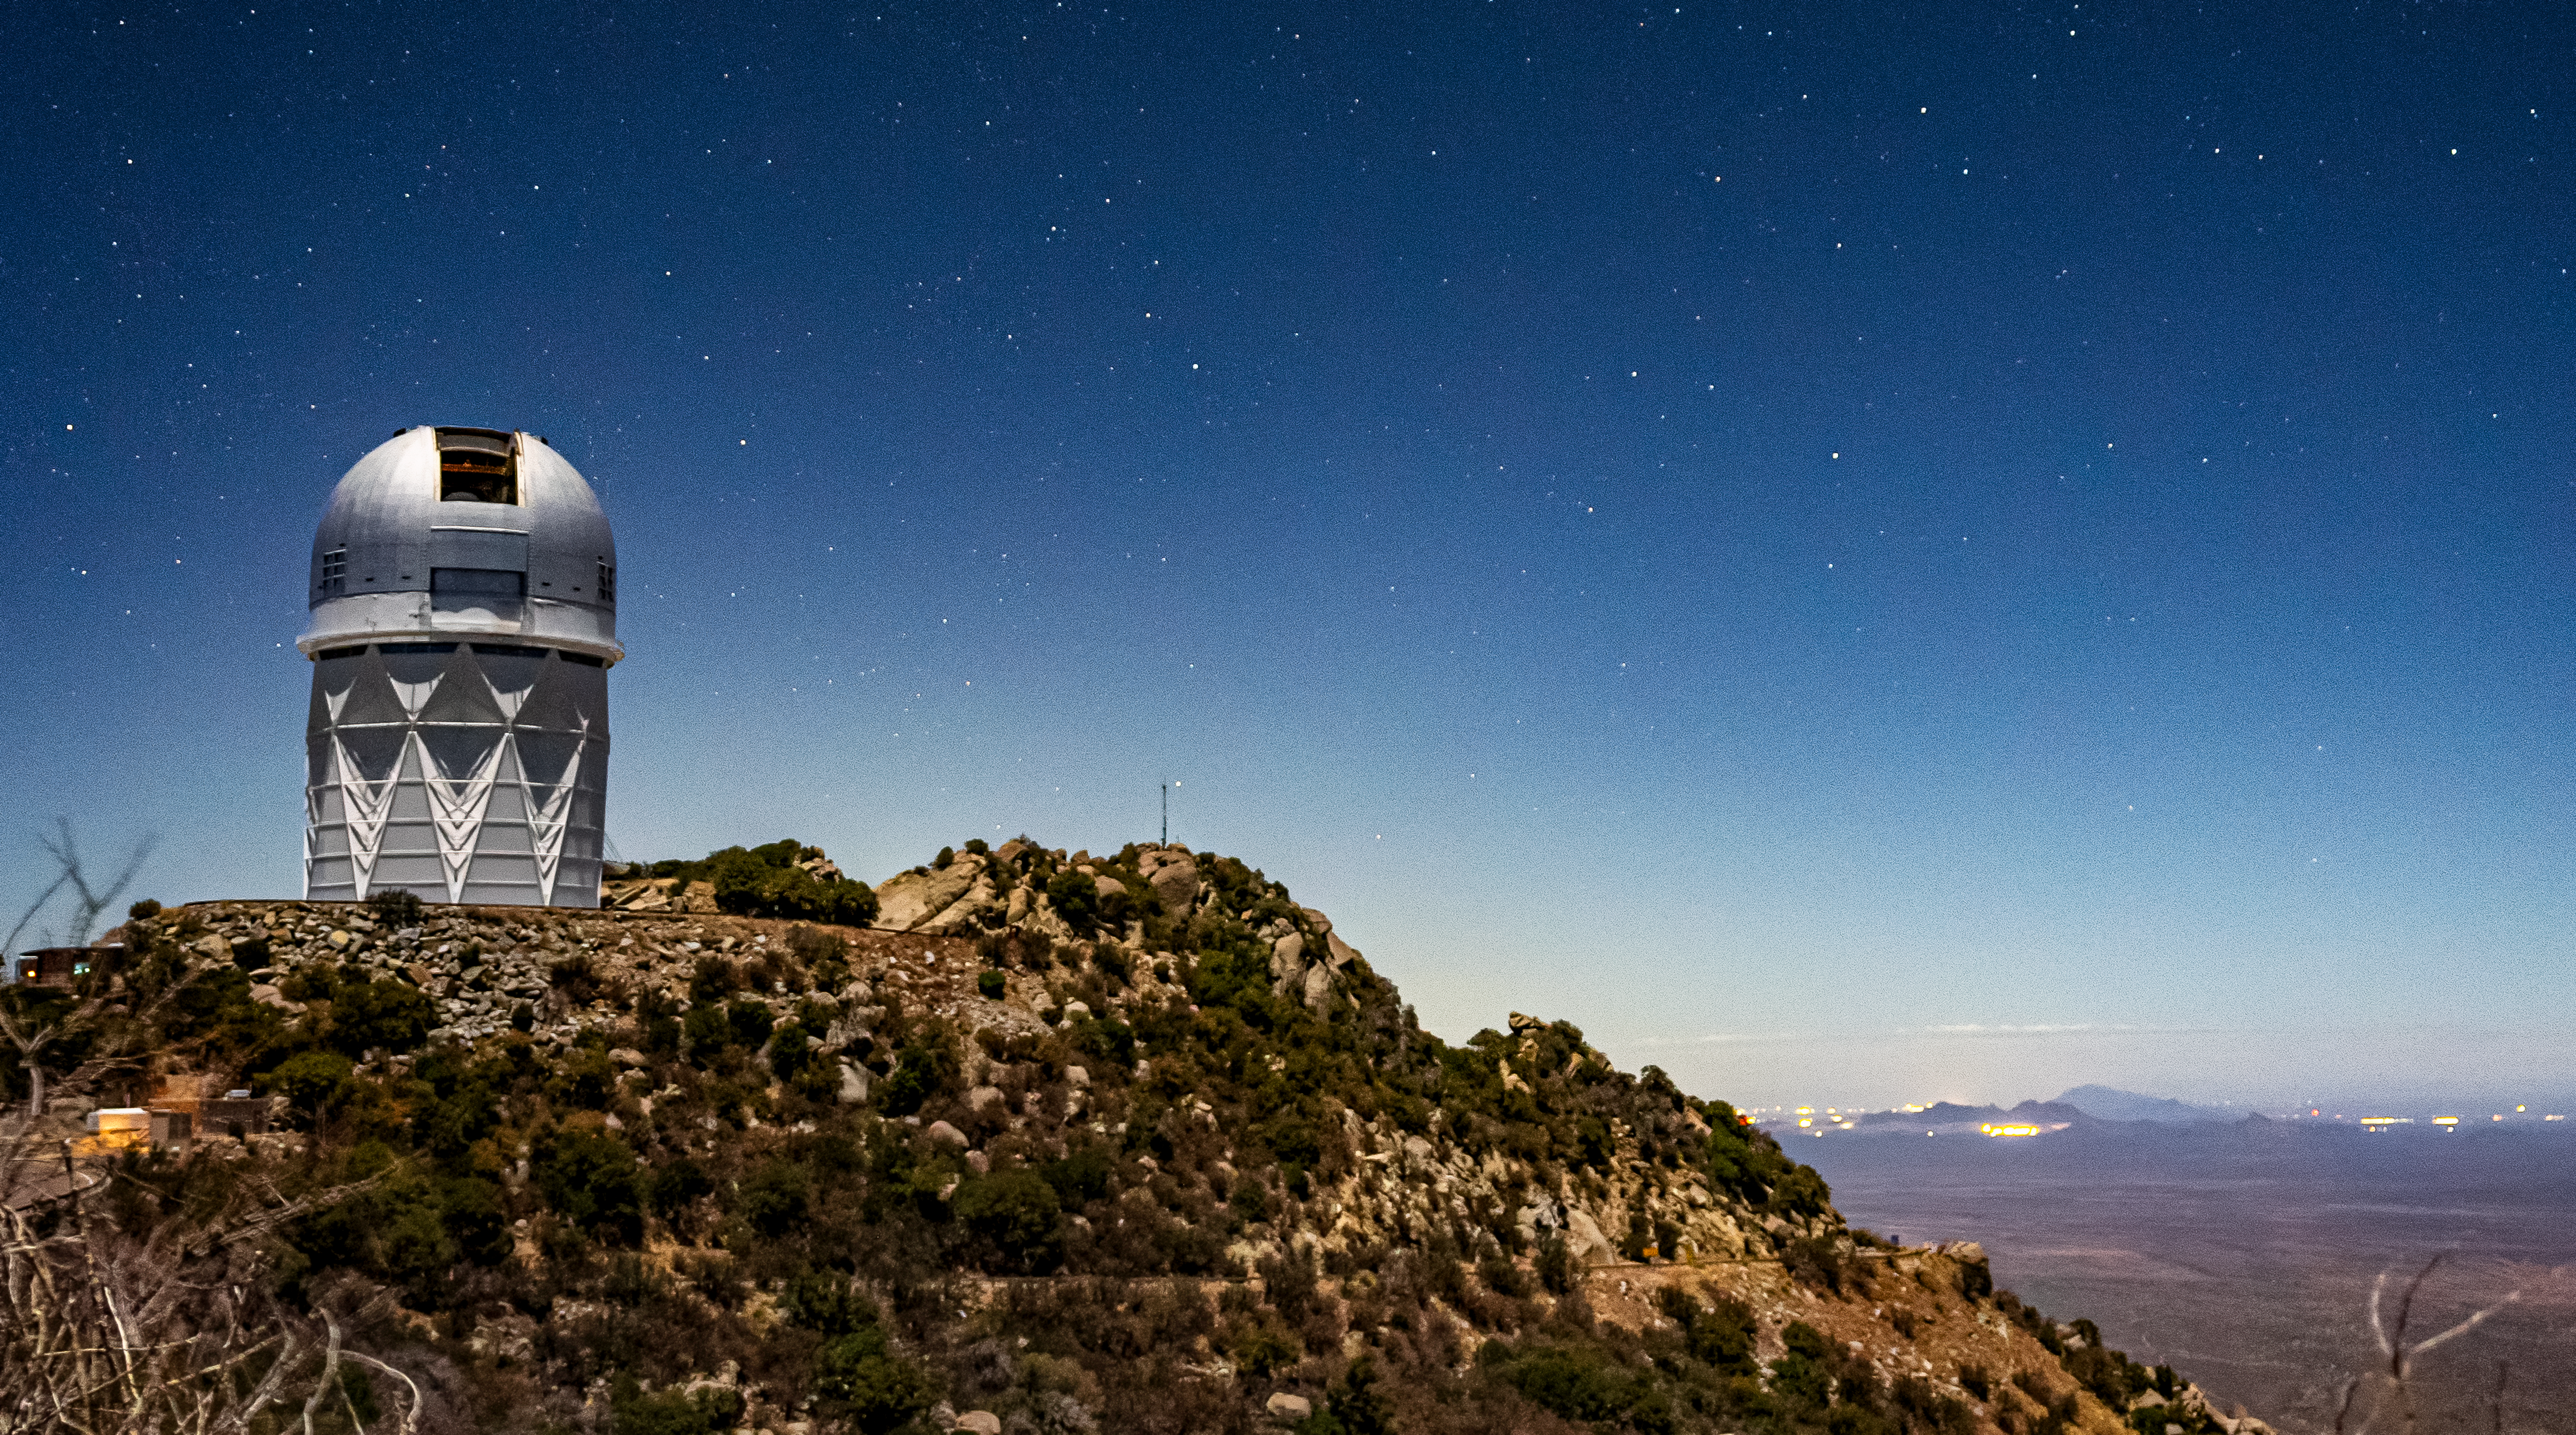

Nicholas U.Mayall 4-meter Telescope at Kitt Peak National Observatory

The U.S. National Science Foundation Nicholas U. Mayall 4-meter Telescope at Kitt Peak National Observatory (KPNO), a Program of NSF NOIRLab.

Credit: DESI Collaboration/DOE/KPNO/NOIRLab/NSF/AURA/M. Sargent (Berkeley Lab)